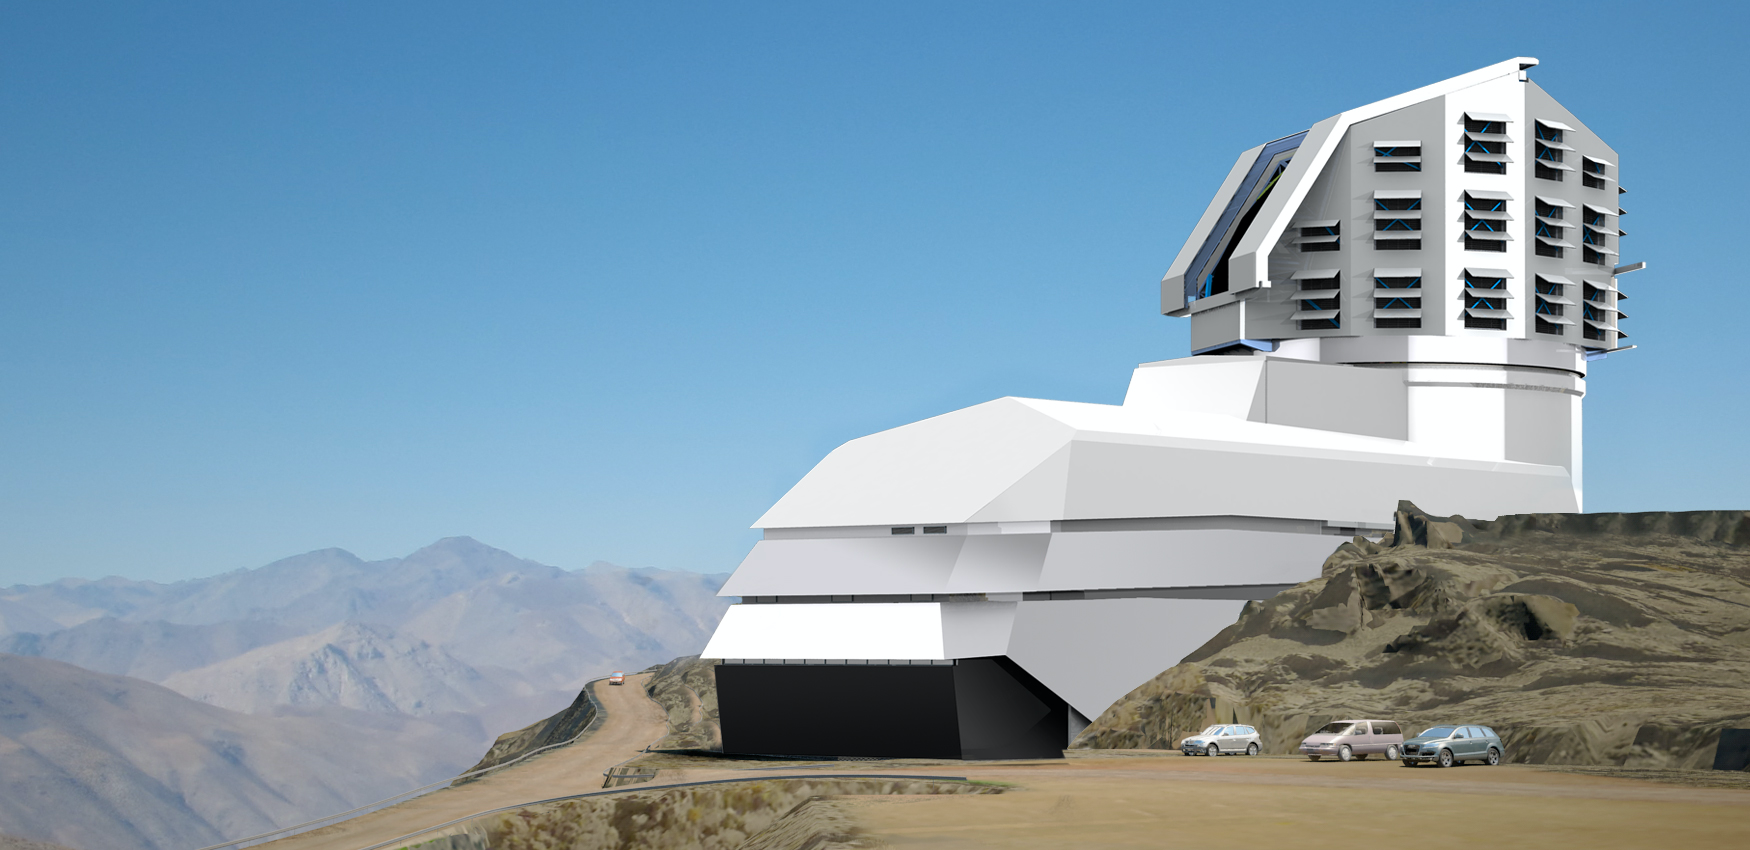

The LSST Facility 2011

A combination of two renderings, showing the LSST Facility on the El Peñón summit.

Credit: NOIRLab